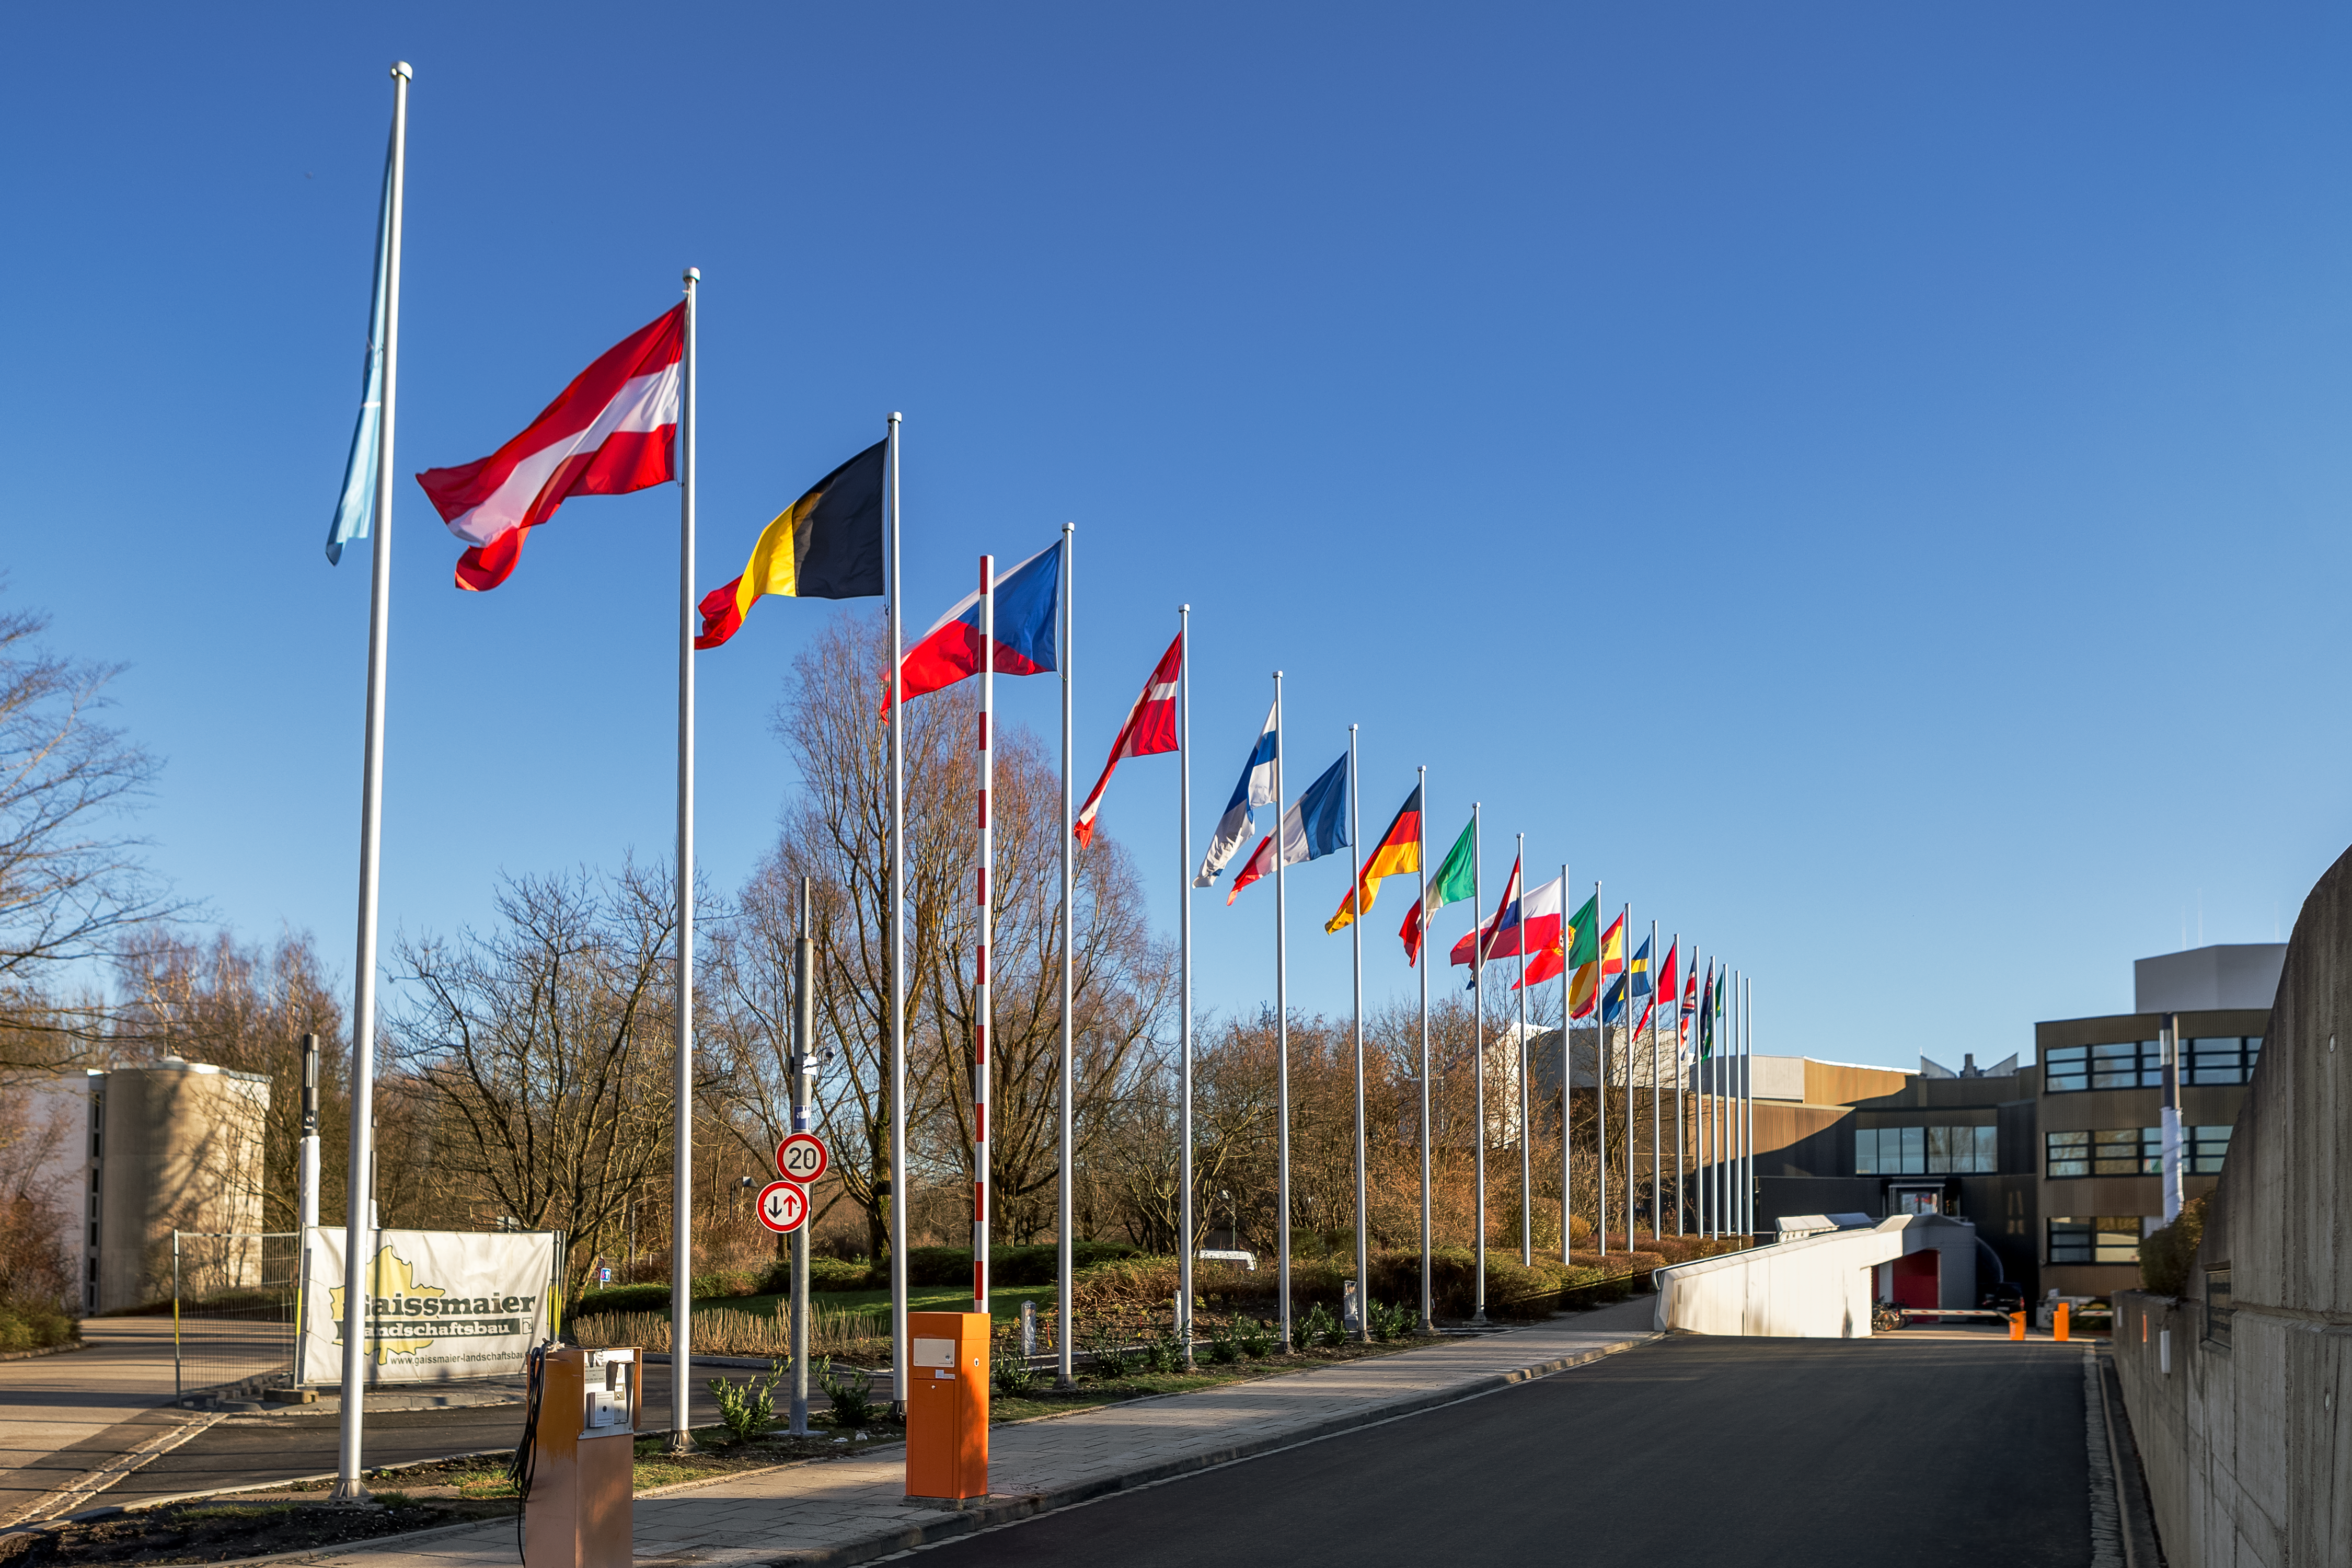

Clarification of Brazil’s involvement in ESO

At its meeting on 7 March 2018, ESO Council clarified the status of Brazil’s relationship with the Organisation, for the benefit of both Brazil and ESO and their astronomical communities.

Credit: ESO